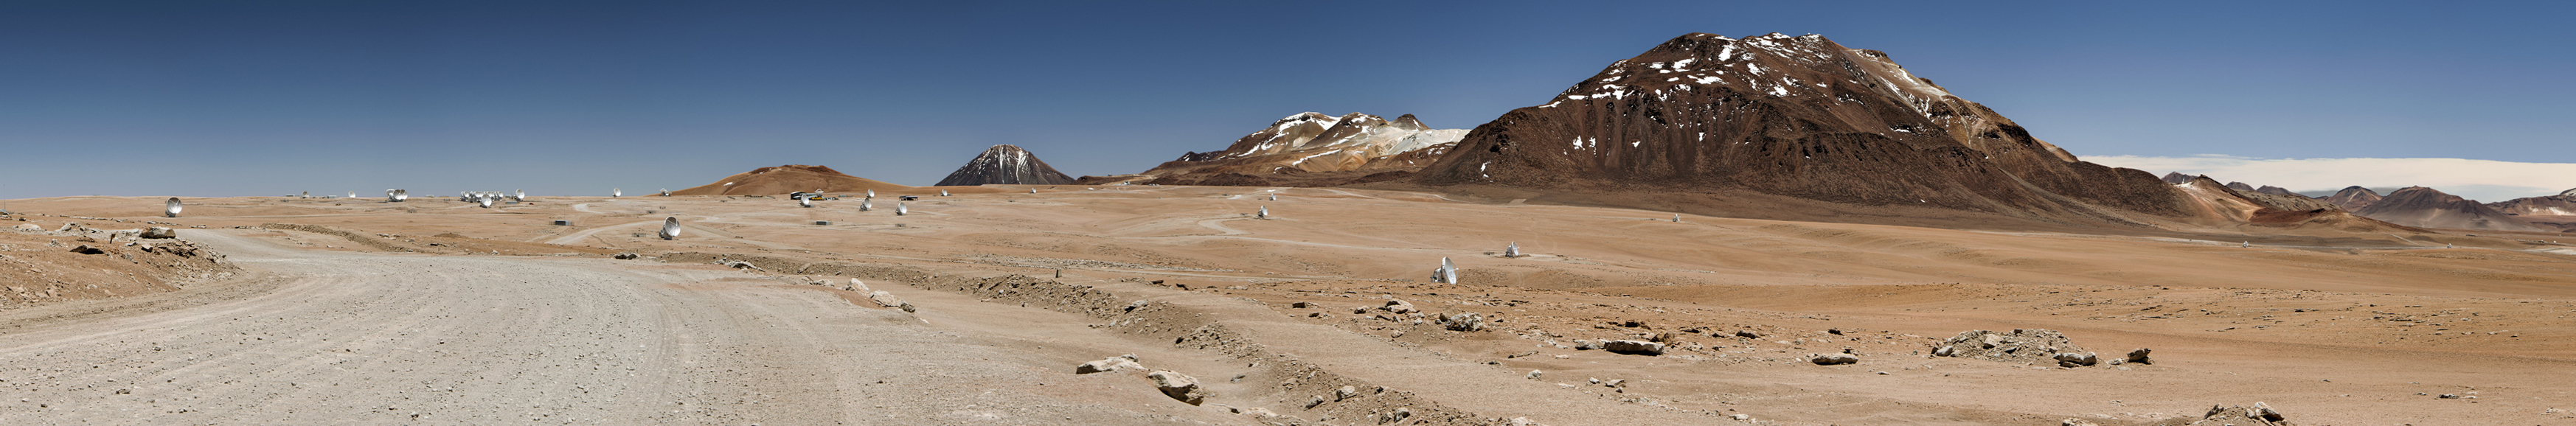

This daylight panoramic

This daylight panoramic image shows the Chajnantor Plateau with the road from the ALMA Operations Support Facility (OSF).

Credit: Sergio Otárola - ALMA (ESO/NAOJ/NRAO)